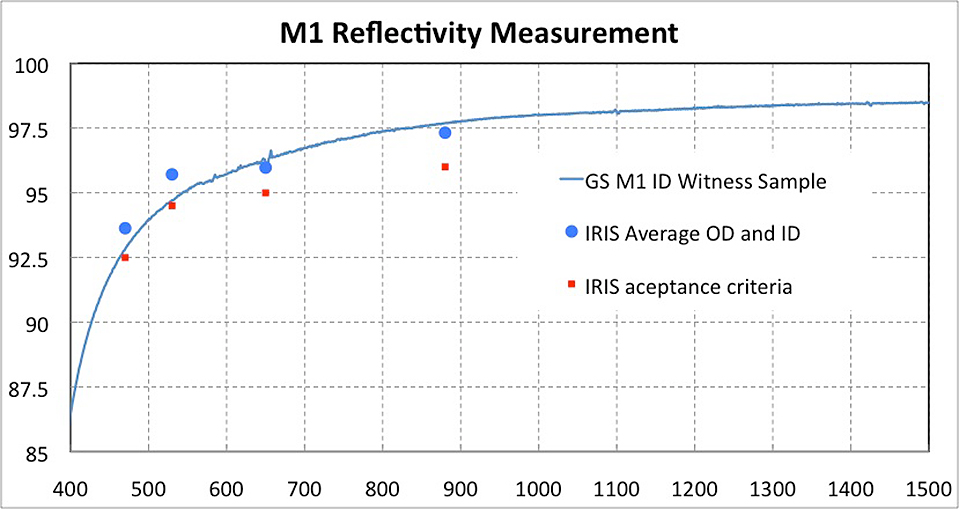

Gemini South Primary mirror reflectivity plot

The reflectivity requirements are plotted in red. The newly-measured values at four wavelengths on the primary mirror itself (blue circles) exceed these requirements. A further comparison comes from a small sample that receives the same coating along with M1 and that can be measured from ultraviolet to near-infrared wavelengths. The reflectivity of this sample is plotted as a continuous line. Read more here.

Credit: NOIRLab/Gemini Observatory/AURA